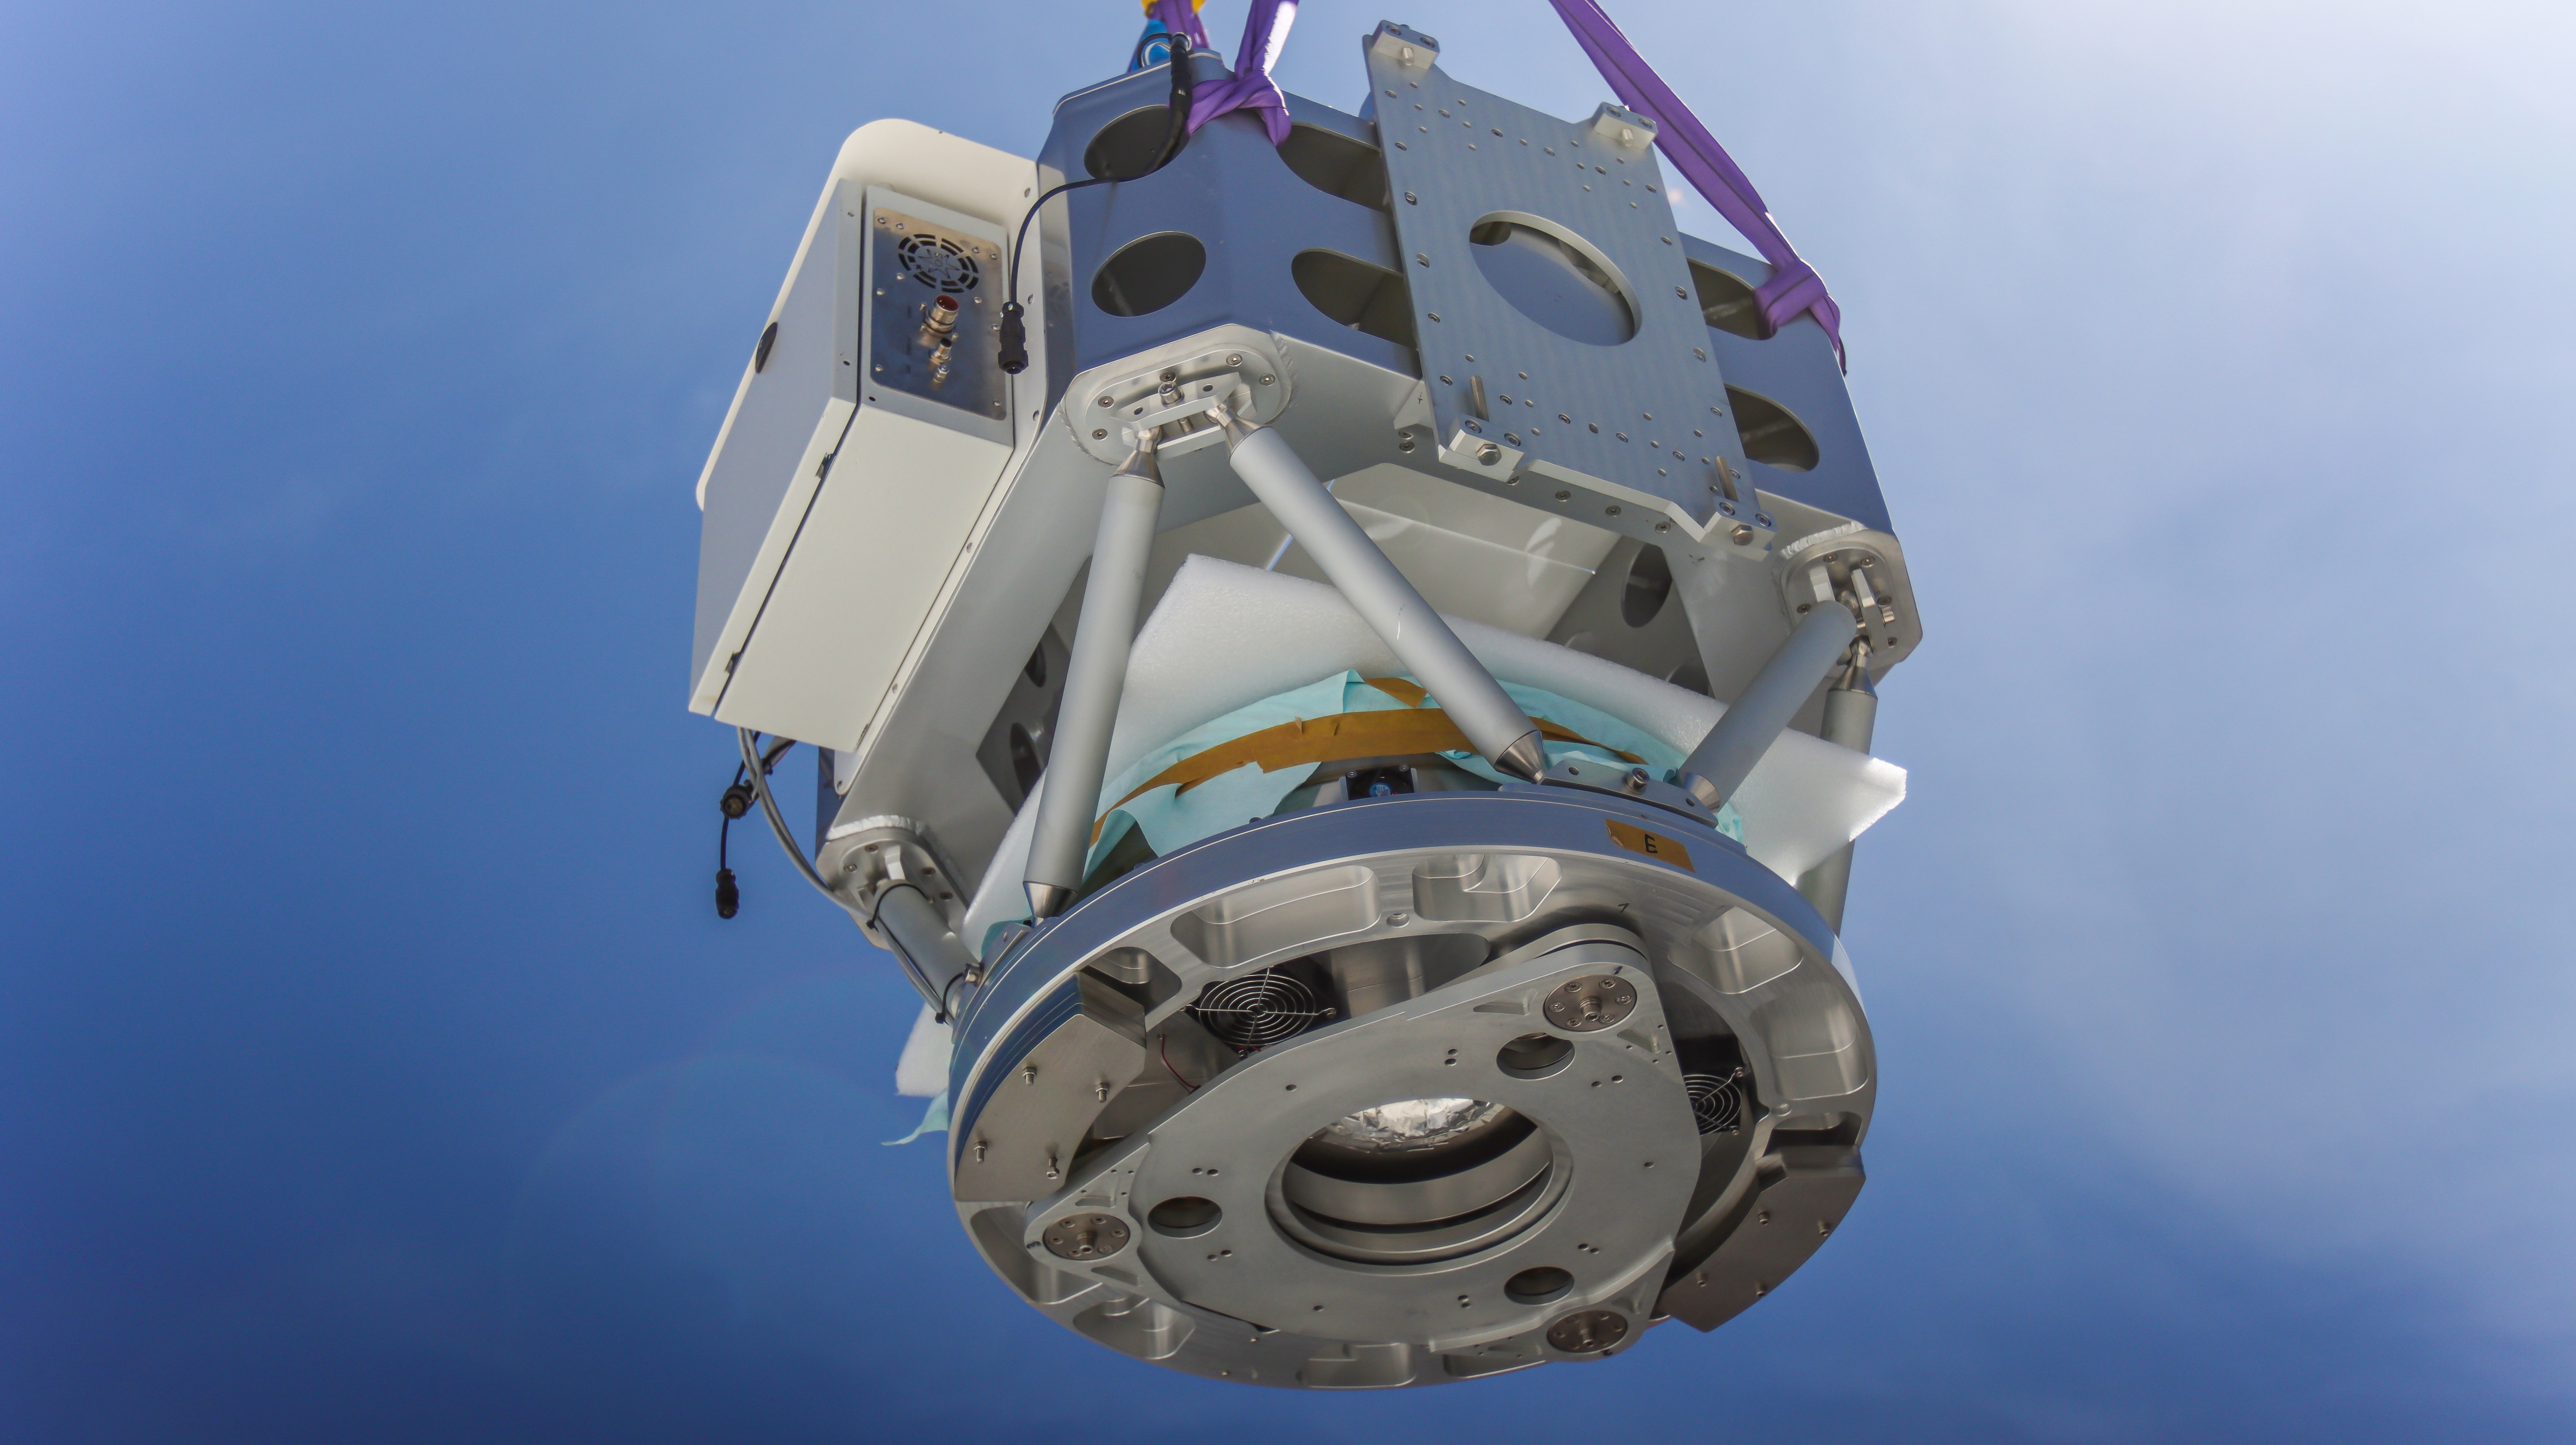

The mirror cell of the PoET main telescope

This cell contains the 60-cm mirror of the main telescope of PoET, which will collect sunlight from specific regions on the Sun’s disc.

PoET, which stands for Paranal solar ESPRESSO Telescope, is a project hosted at ESO’s Paranal Observatory in Northern Chile.

Credit: ESO